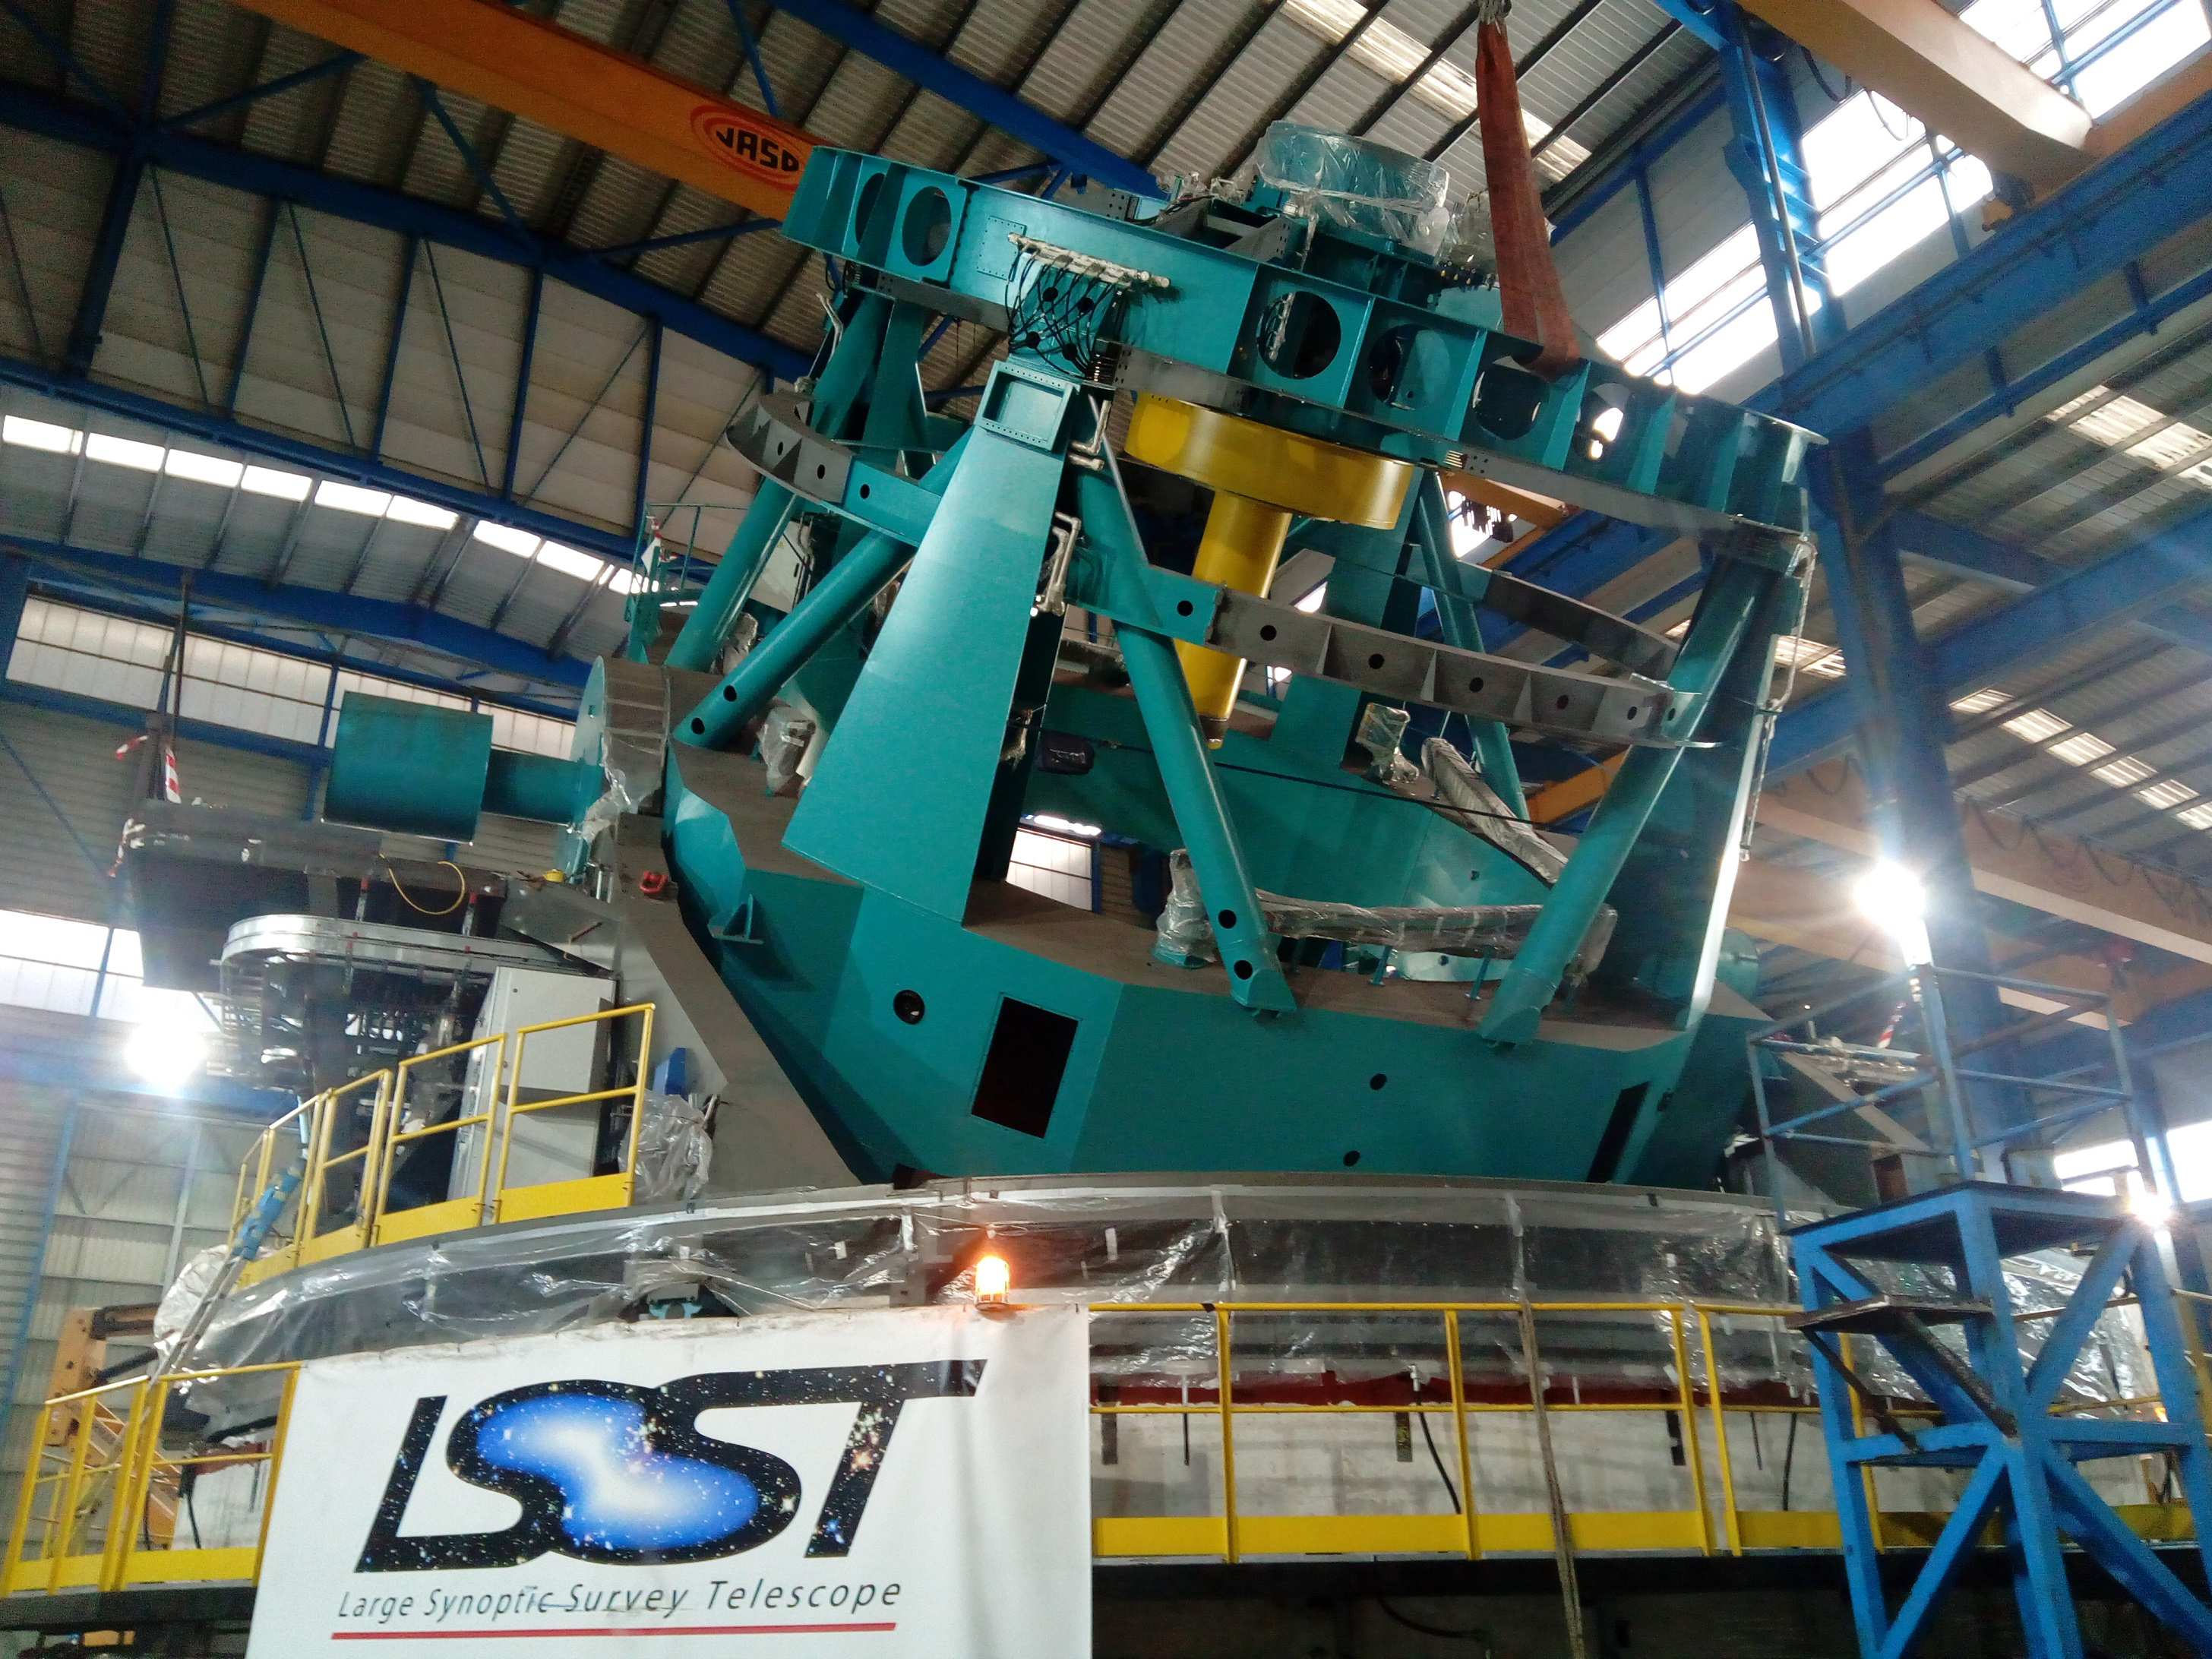

Elevation Axis Rotated on Hydrostatic Bearings

The elevation axis was successfully moved on the hydrostatic bearings last week. This front view of the Telescope Mount Assembly (TMA) shows that all of the large structural elements of the telescope are in place.

Credit: Rubin Observatory/NSF/AURA